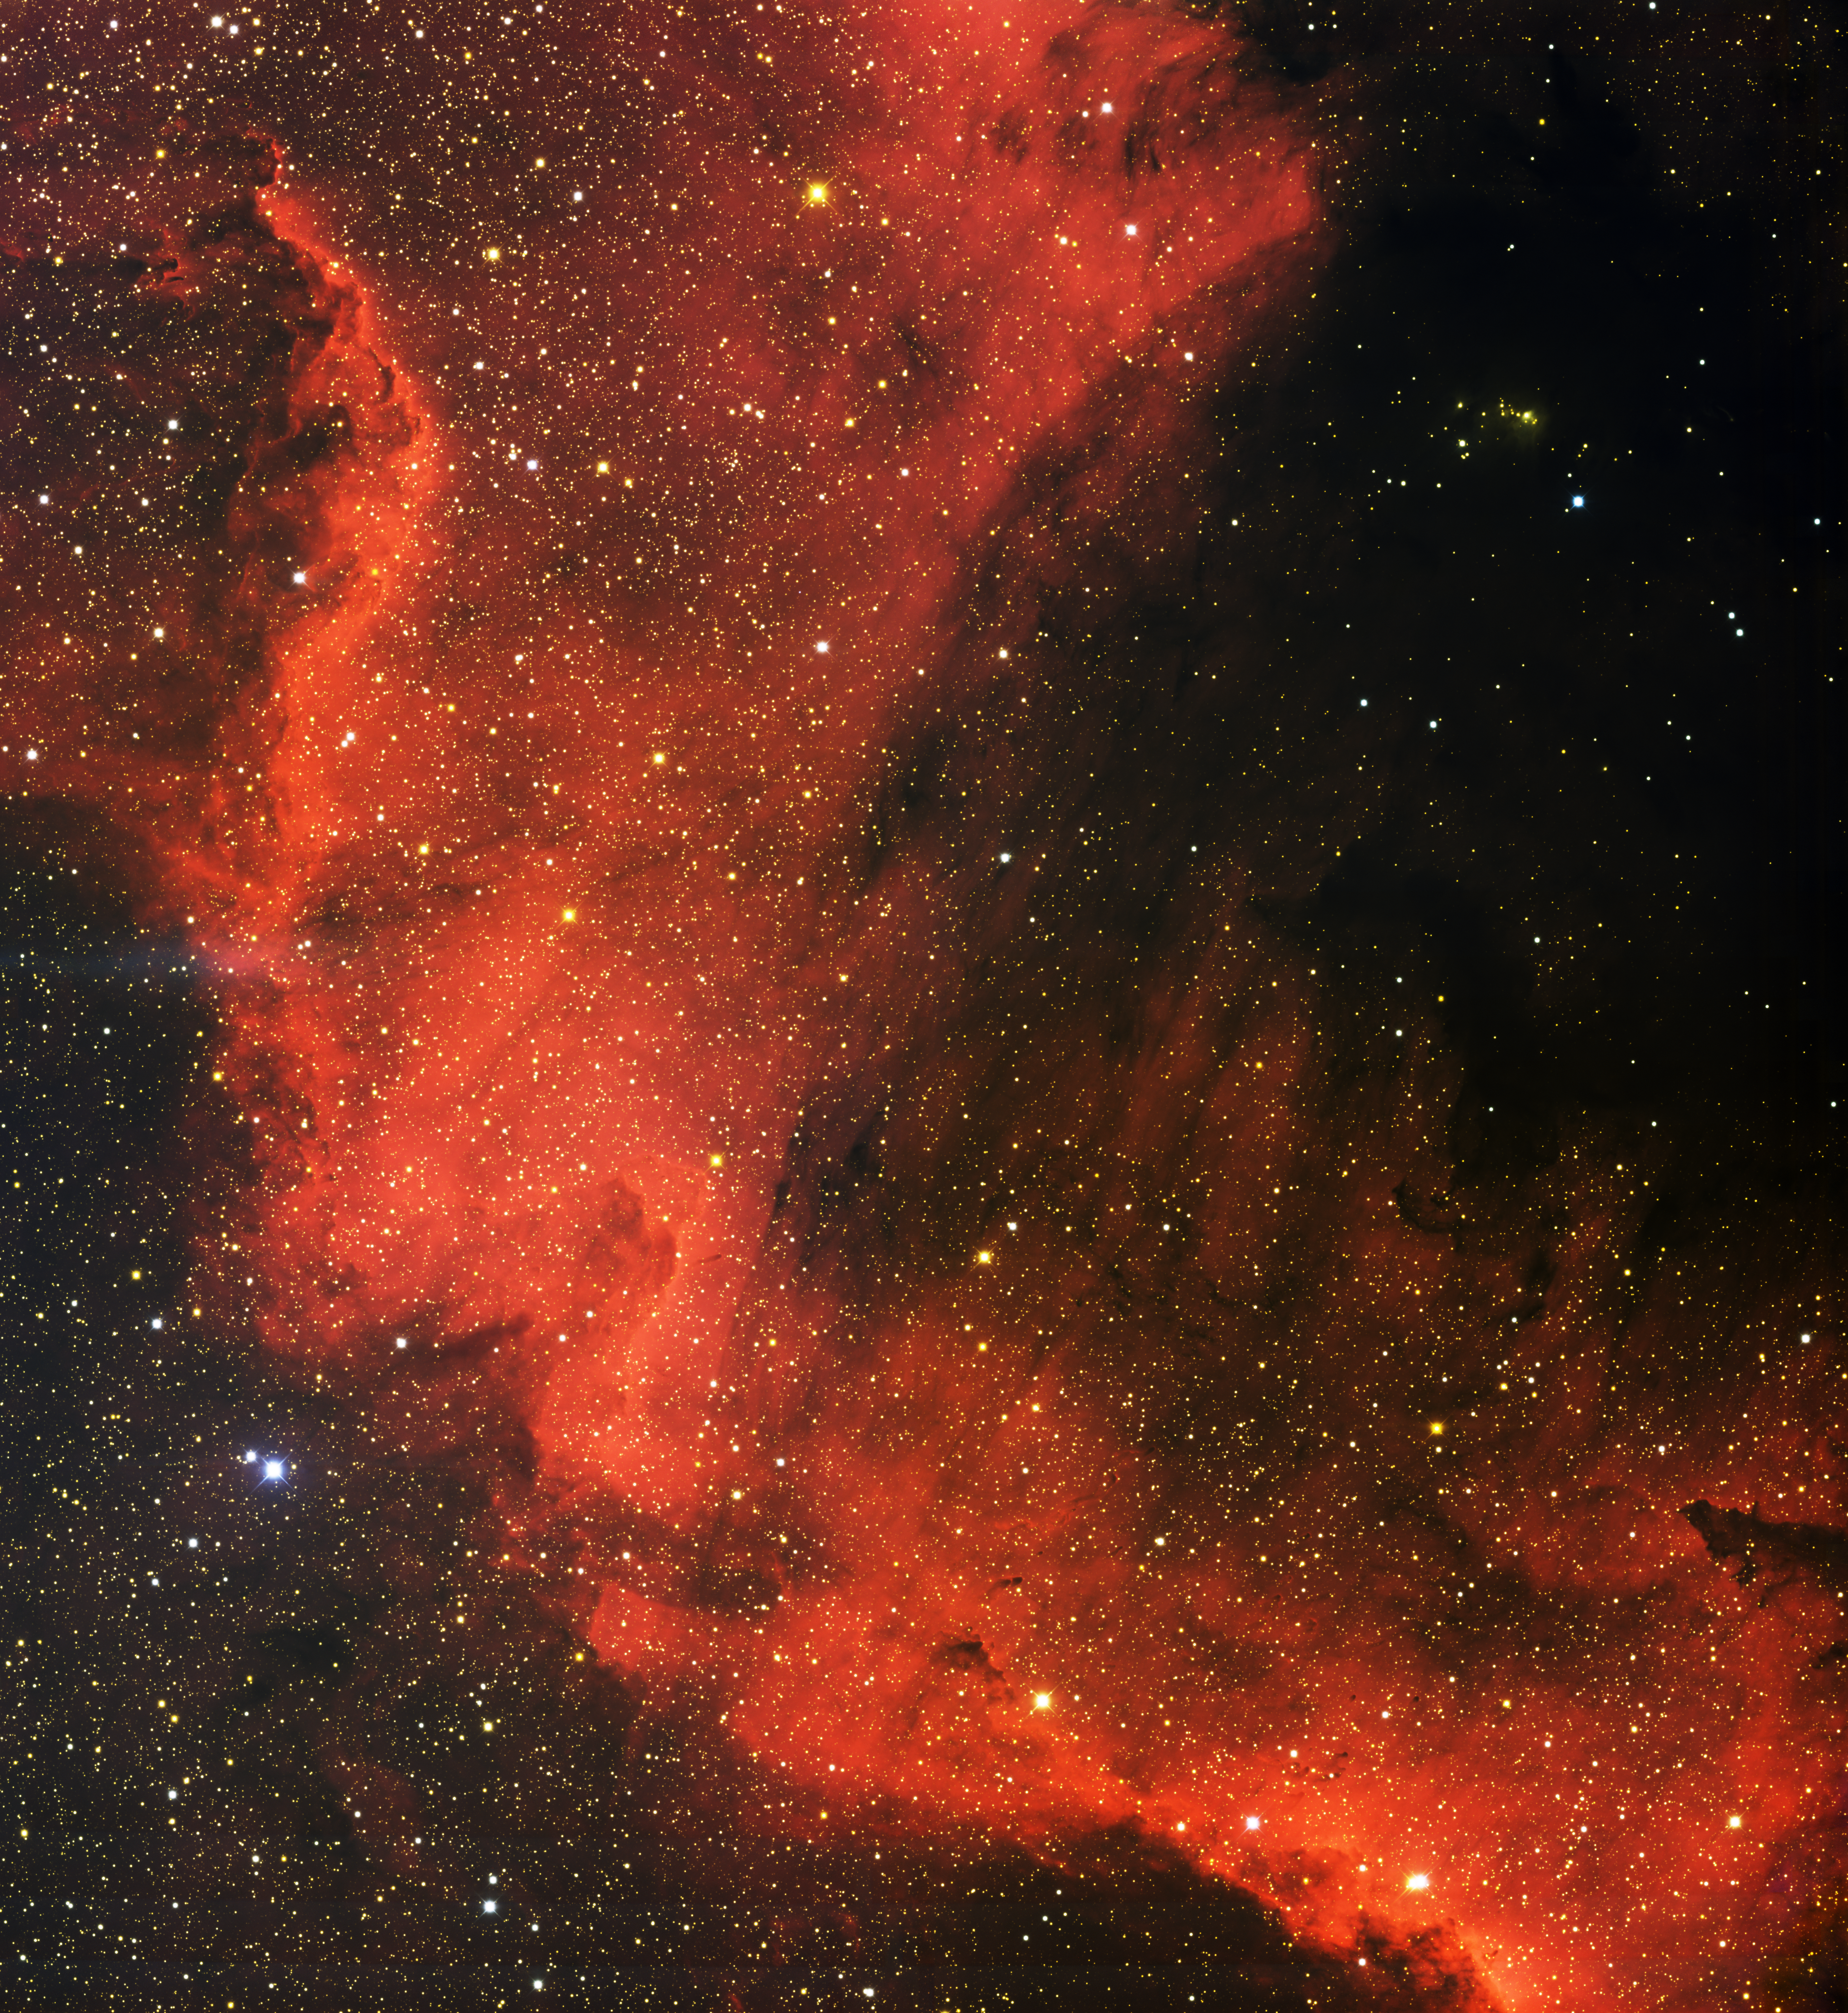

North America Nebula, NGC 7000 South

This image was obtained with the wide-field view of the Mosaic camera on the Mayall 4-meter telescope at Kitt Peak National Observatory. NGC 7000, also known as the North America Nebula, is a giant emission nebula in the constellation of Cygnus. This image shows only the southern tip of the nebula (the Mexico part of the nebula).The nebula is being energized by the light from stars embedded within. The image was generated with observations in B (blue), V (green), I (orange) and Hydrogen-Alpha (red) filters. A narrowband image part of the nebula is also available In this image, North is up, East is to the left.

Credit: T.A. Rector (University of Alaska Anchorage) and H. Schweiker (WIYN and NOIRLab/NSF/AURA)